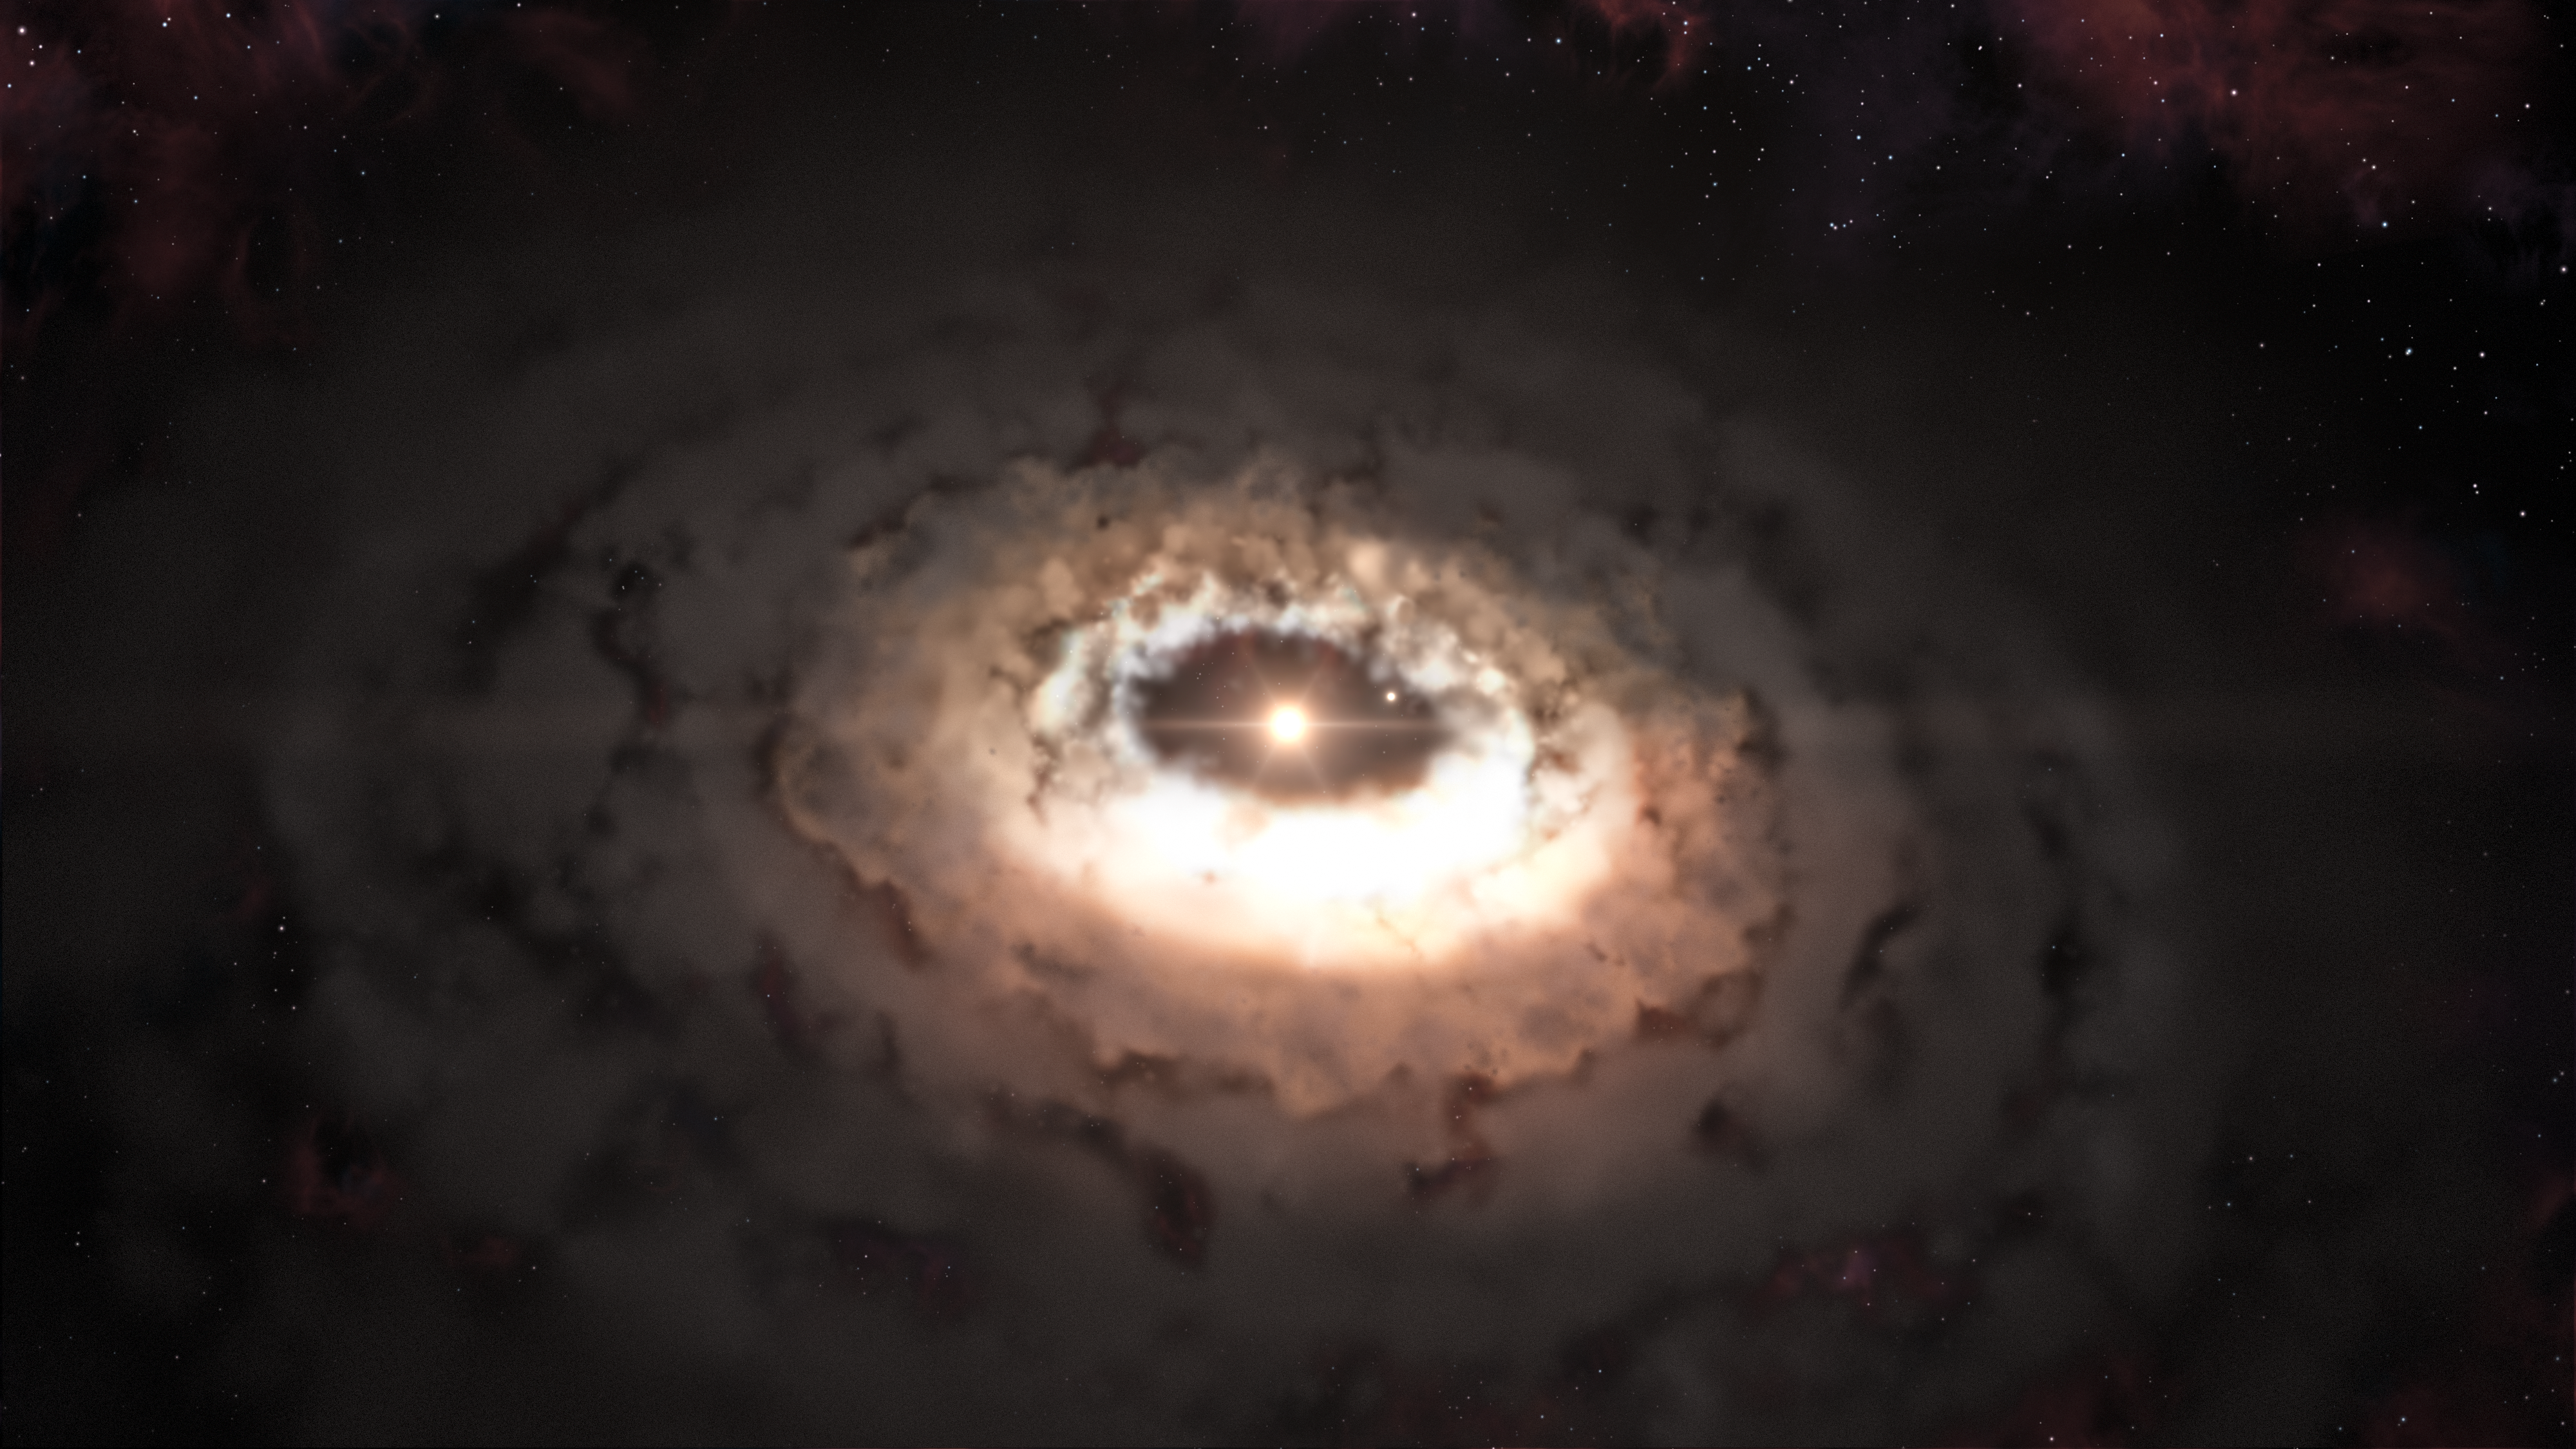

Artist’s impression of the comet factory seen by ALMA

This artist’s impression shows the dust trap in the system Oph-IRS 48. The dust trap provides a safe haven for the tiny rocks in the disc, allowing them to clump together and grow to sizes that allow them to survive on their own.

Credit: ESO/L. Calçada